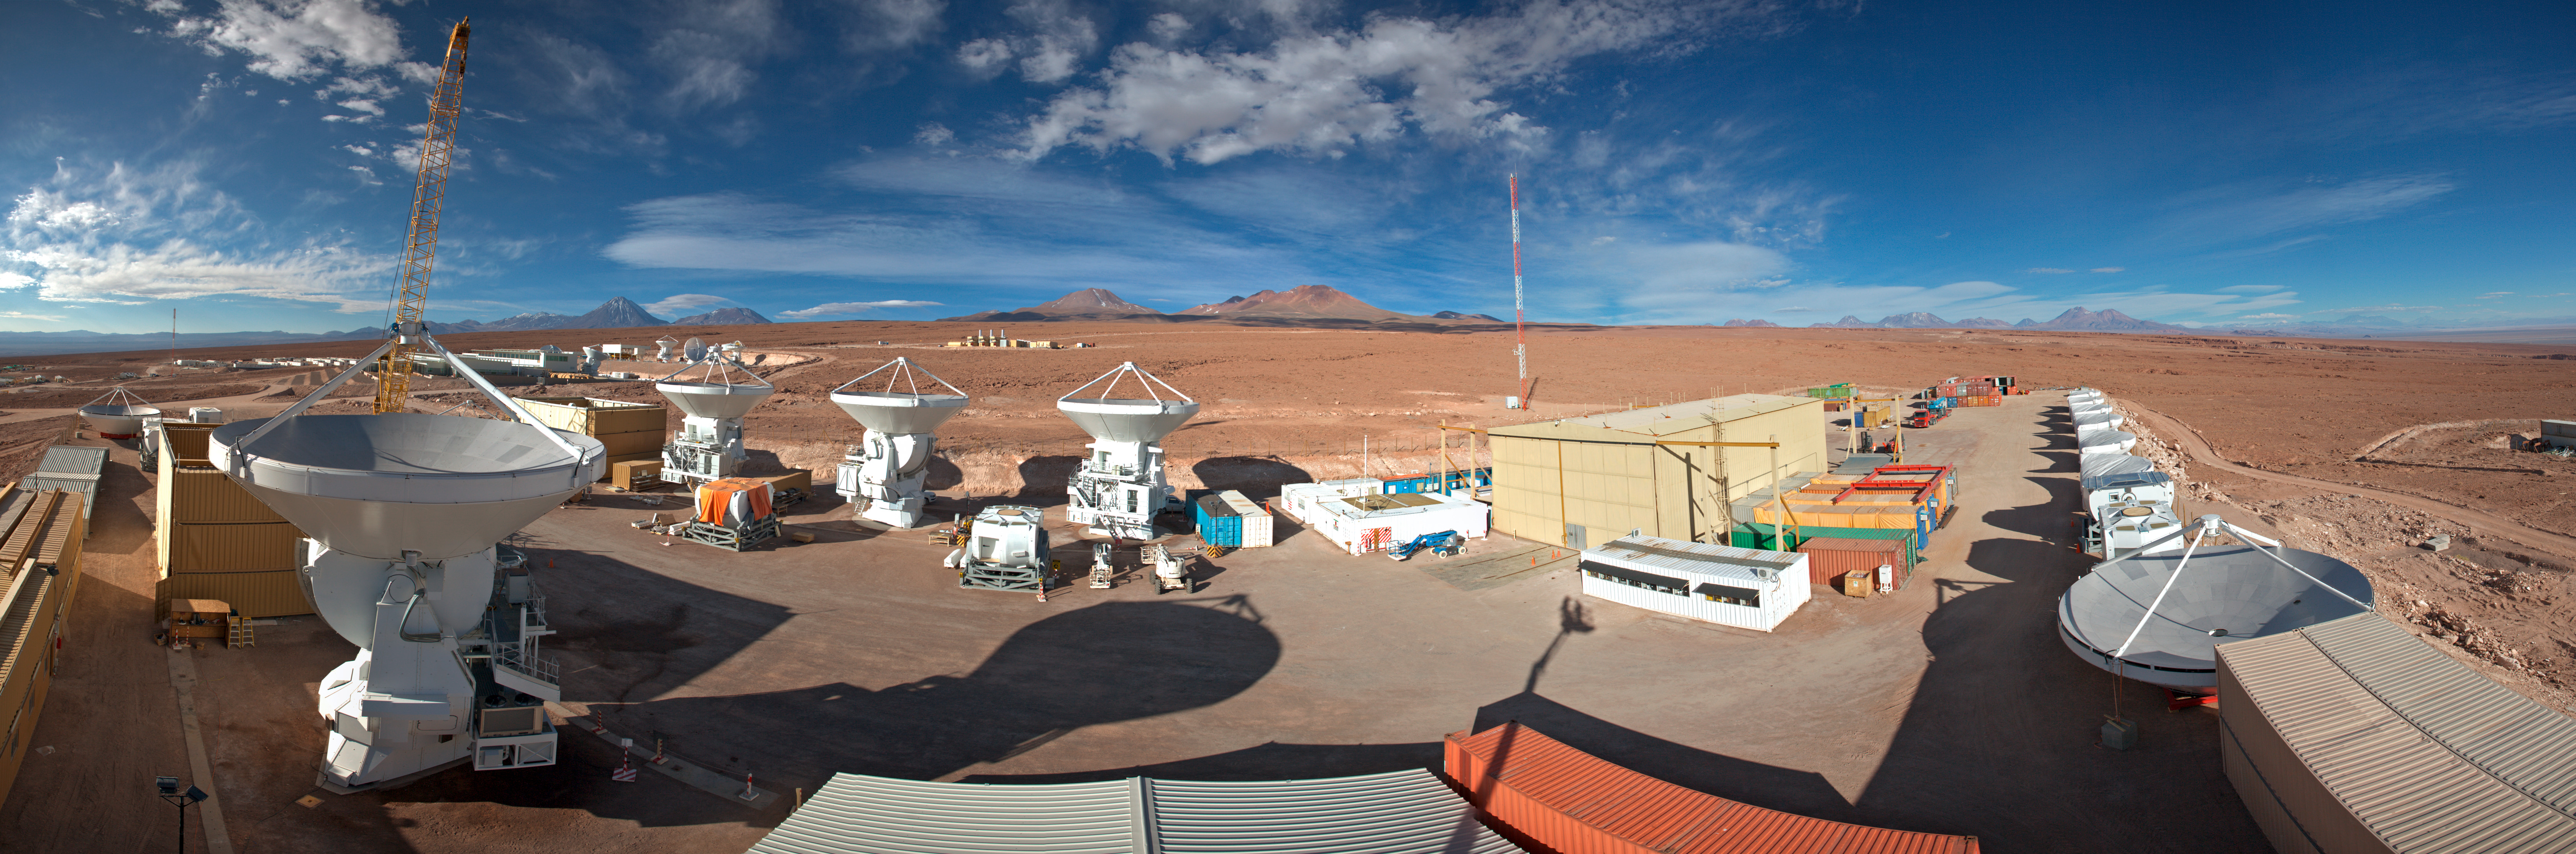

This is a 360 degree panorama

This is a 360 degree panorama view of the AEM Consortium’s facility where the European antennas for ALMA are assembled and tested.

Credit: ESO